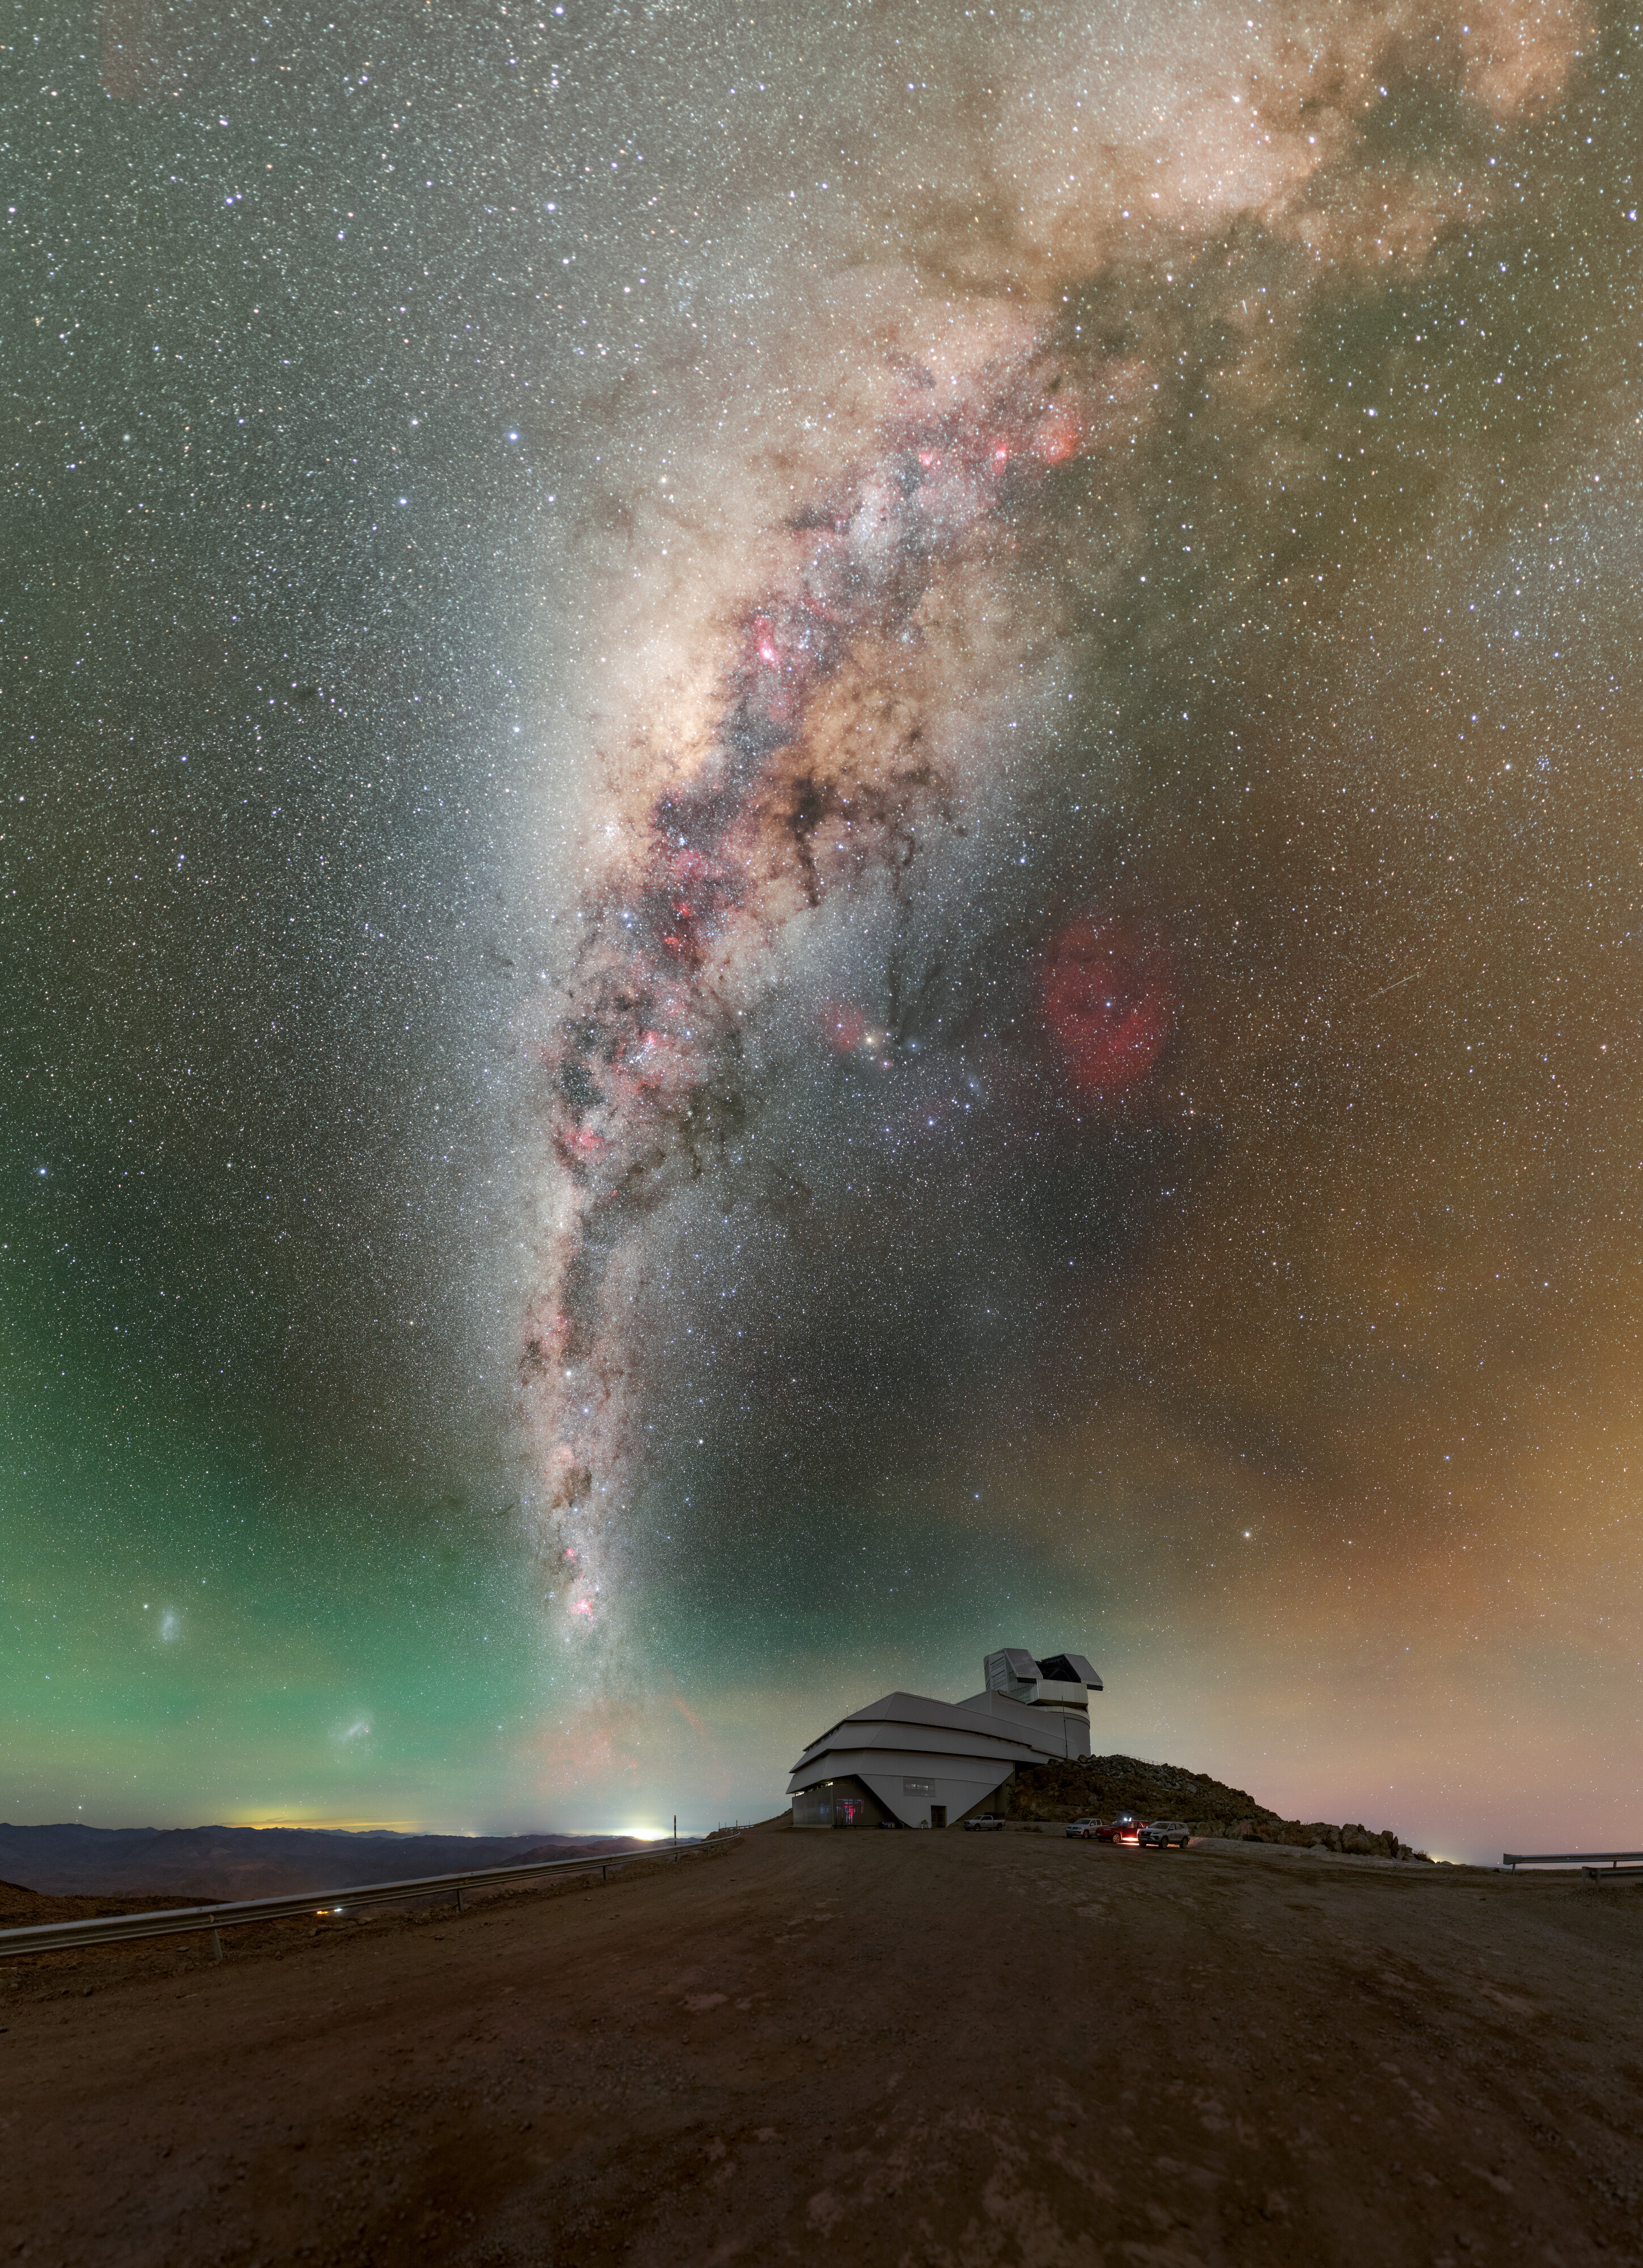

Rubin During First Look Observation Campaign

NSF–DOE Vera C. Rubin Observatory atop Cerro Pachón during the First Look observation campaign. See the 360-degree panorama, fulldome, and zoomed-in version of this image.

Credit: RubinObs/NOIRLab/SLAC/NSF/DOE/AURA/P. Horálek (Institute of Physics in Opava)